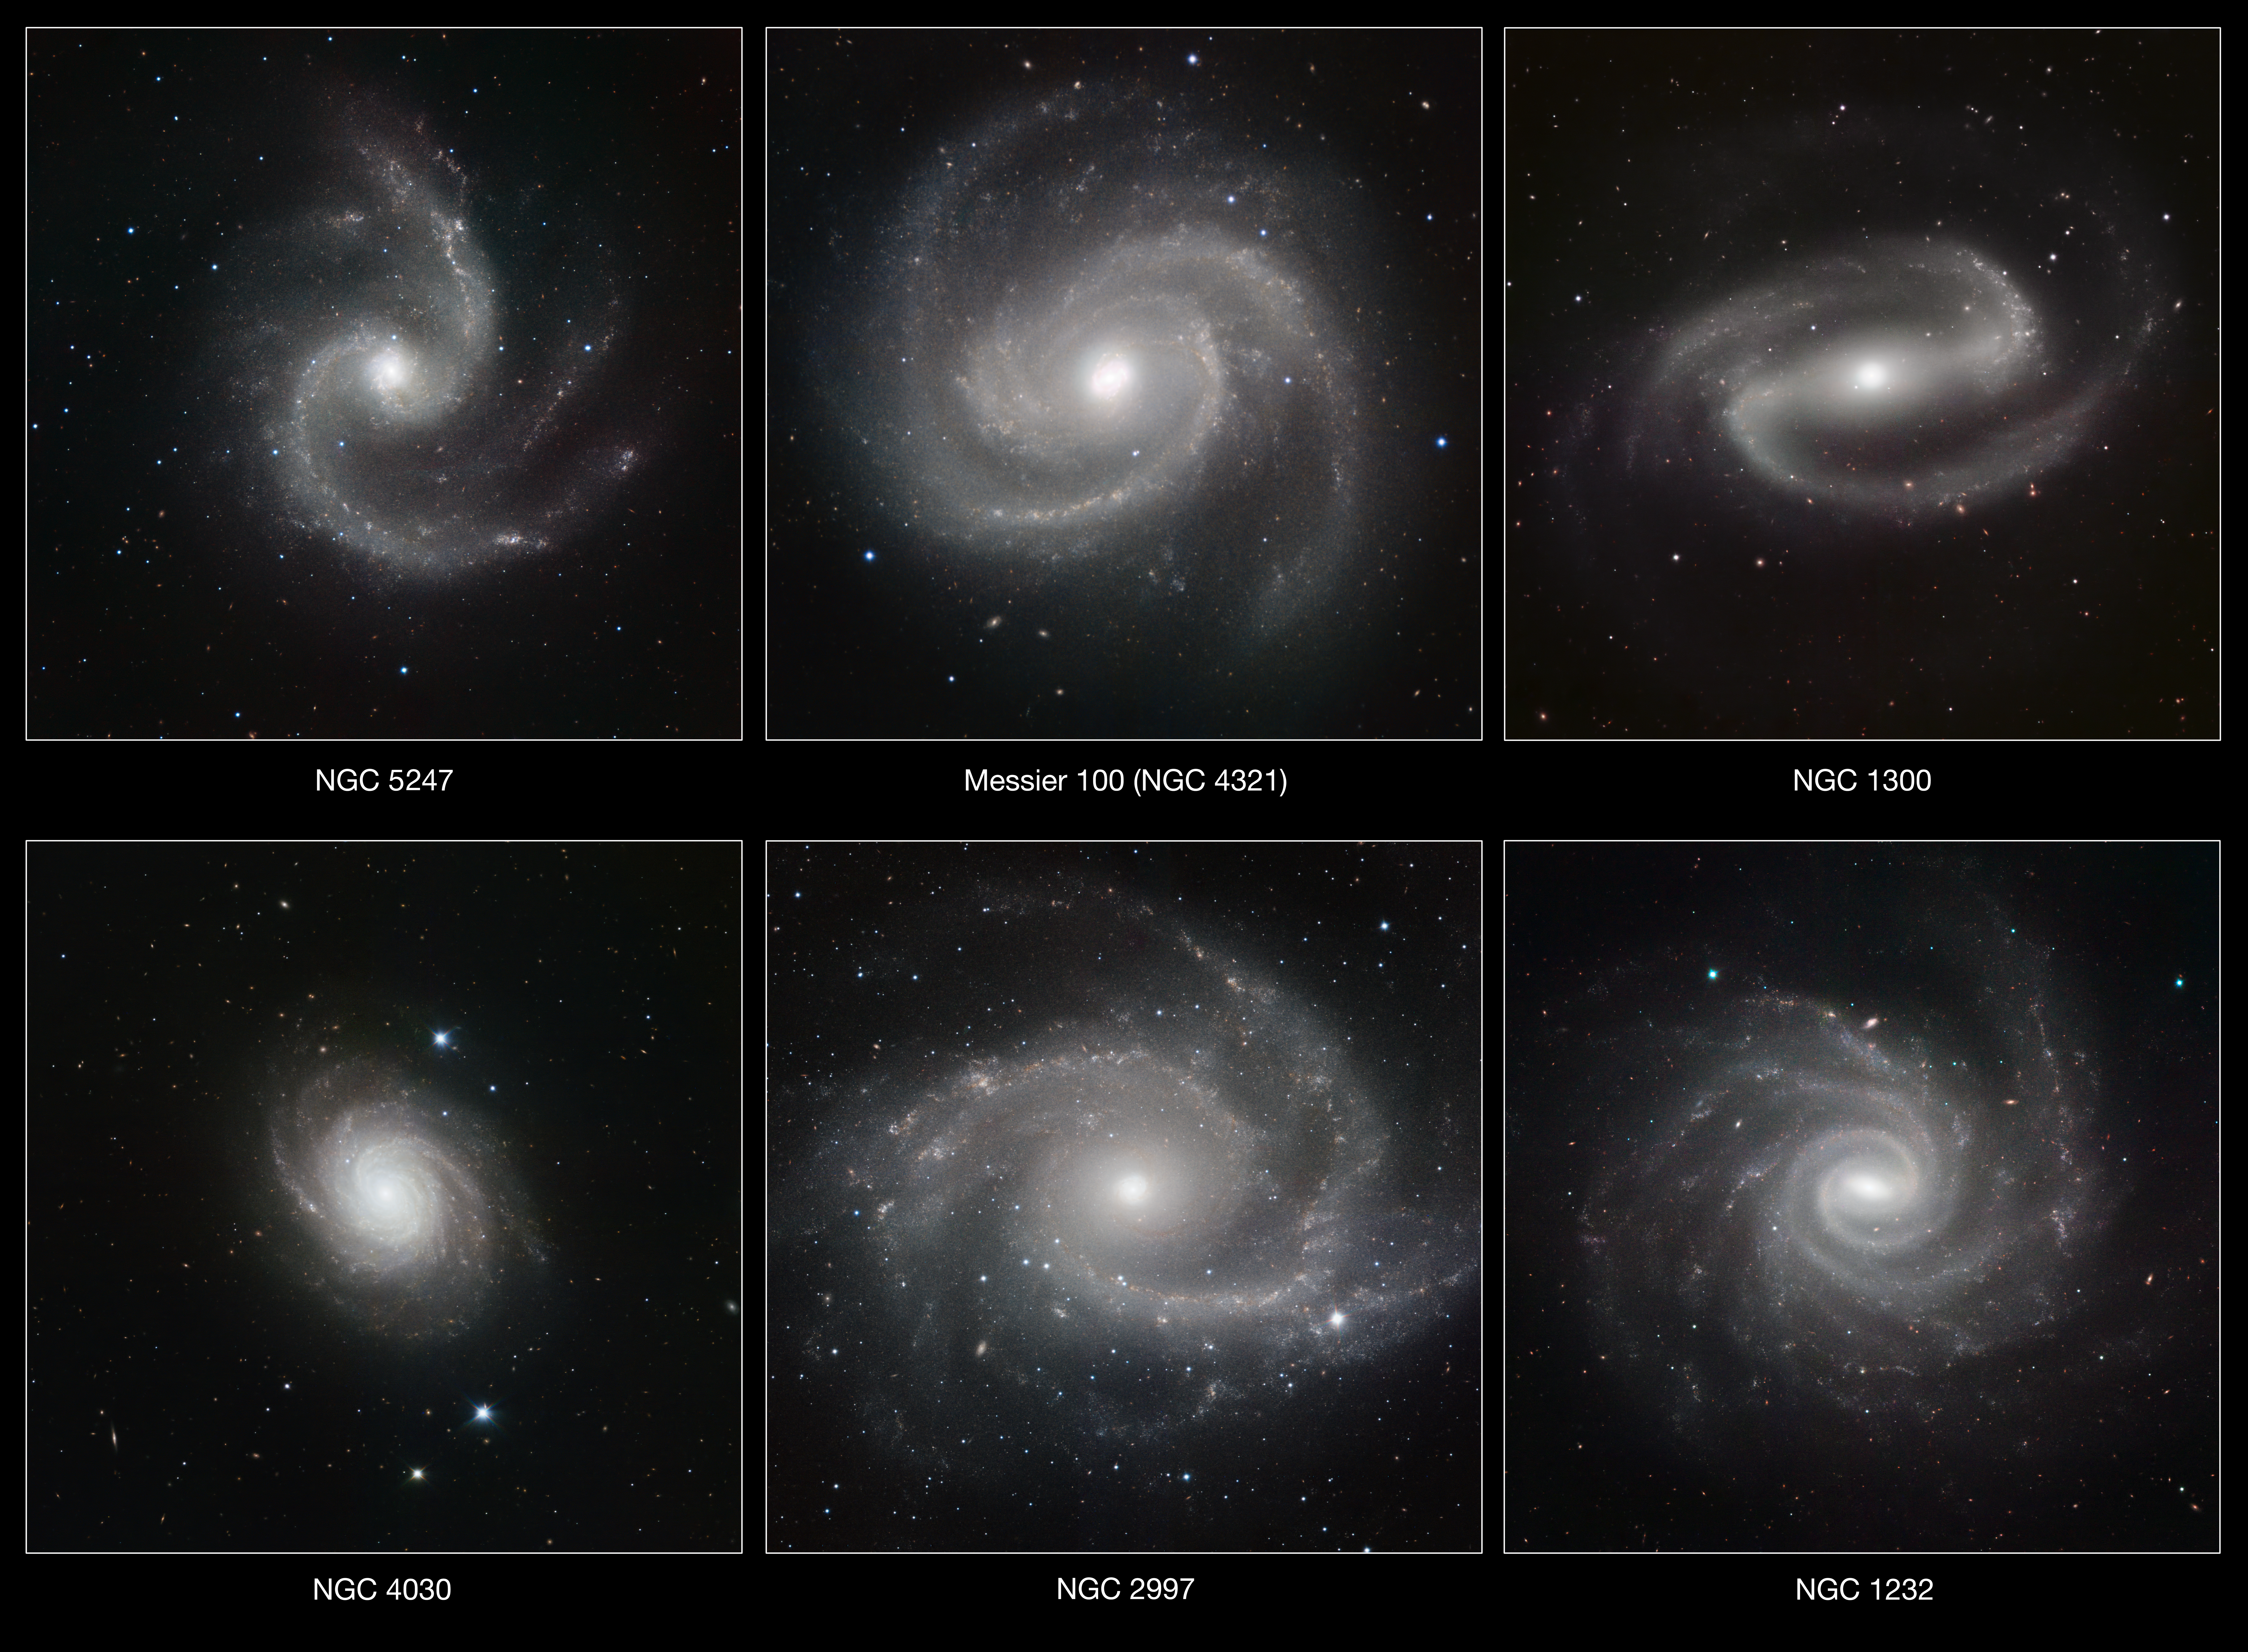

A gallery of spiral galaxies pictured in infrared light by HAWK-I (annotated version)

Six spectacular spiral galaxies are seen in a clear new light in pictures from ESO’s Very Large Telescope (VLT) at the Paranal Observatory in Chile. The pictures were taken in infrared light, using the impressive power of the HAWK-I camera to help astronomers understand how the remarkable spiral patterns in galaxies form and evolve. From left to right the galaxies are NGC 5247, Messier 100 (NGC 4321), NGC 1300, NGC 4030, NGC 2997 and NGC 1232.

Credit: ESO/P. Grosbøl